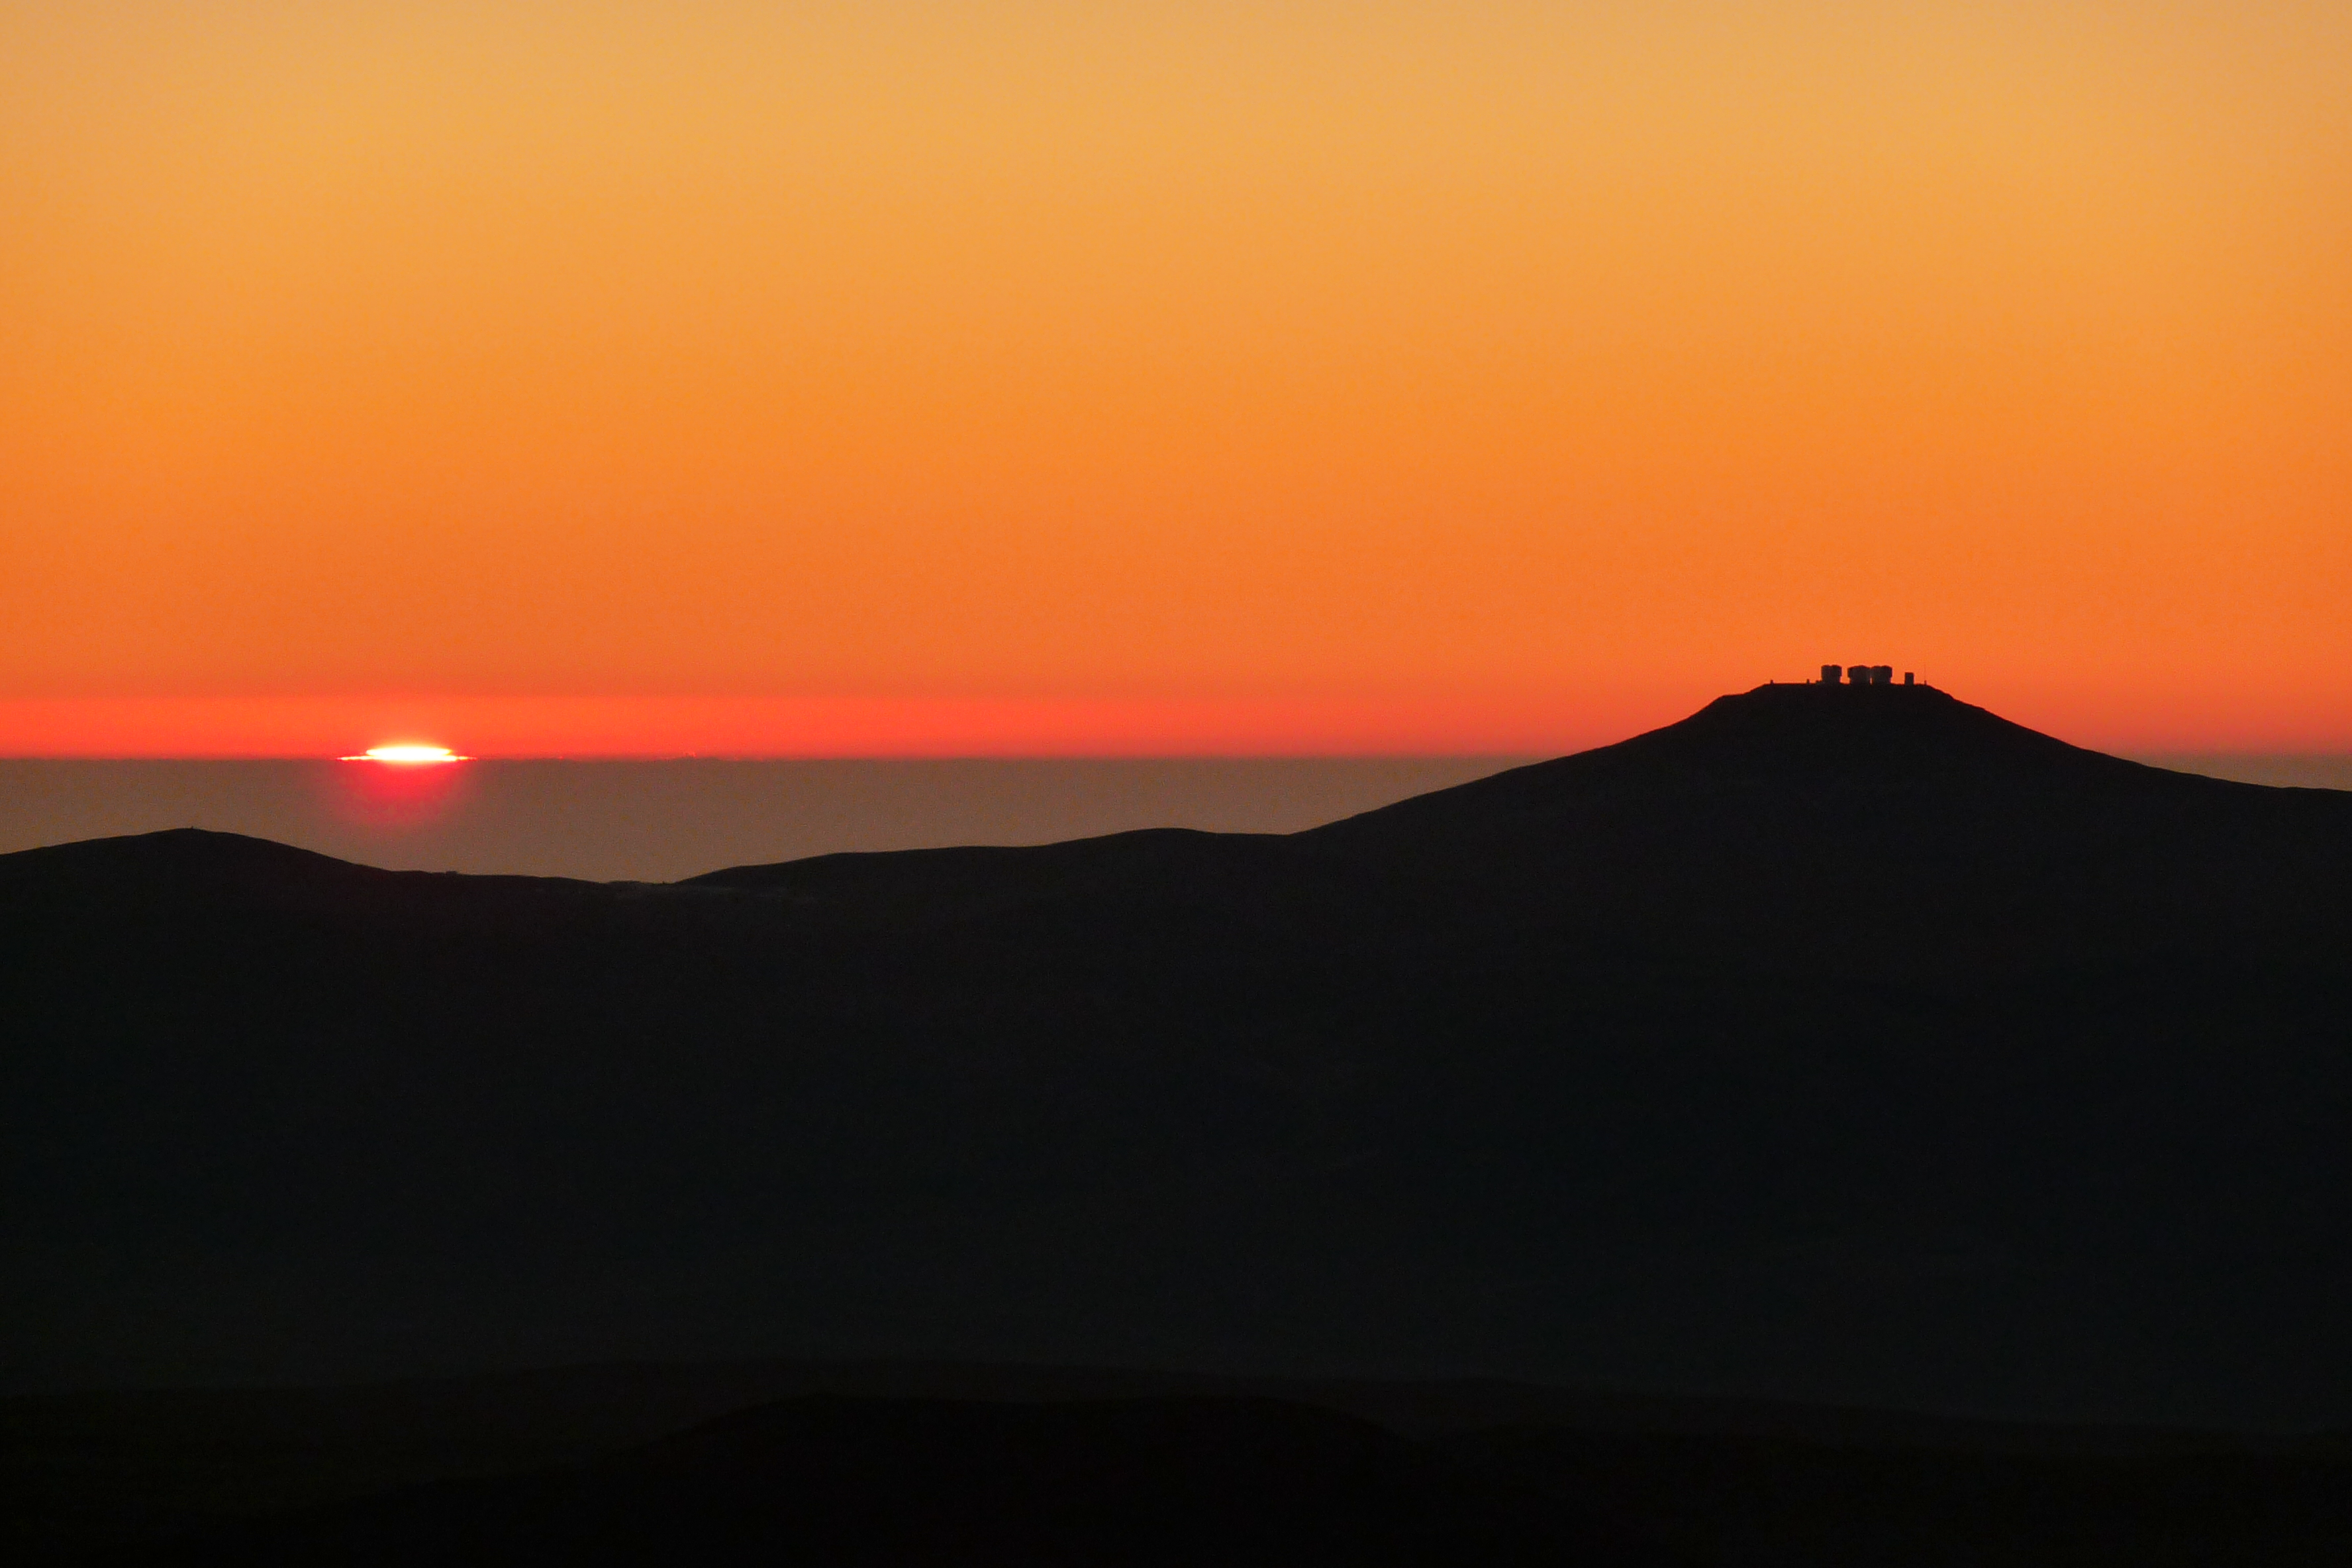

A view of Paranal at sunset from Armazones

The above picture shows Cerro Paranal, home to the flagship Very Large Telescope, at sunset, as seen from Cerro Armazones. On the ELT Site Selection Advisory Committee's final short list for the recommended site, Armazones is also the committee’s preferred site, because it has the best balance of sky quality across all aspects and can be operated in an integrated fashion with the existing Paranal Observatory.

Credit: ESO/G. Lombardi (glphoto.it)